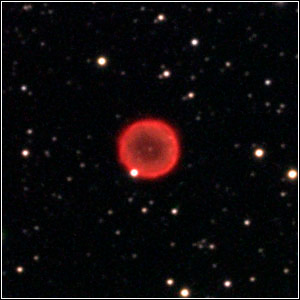

Planetary Nebula PK40-0.1

Credit: John Pierce/Adam Block/NOAO/AURA/NSF